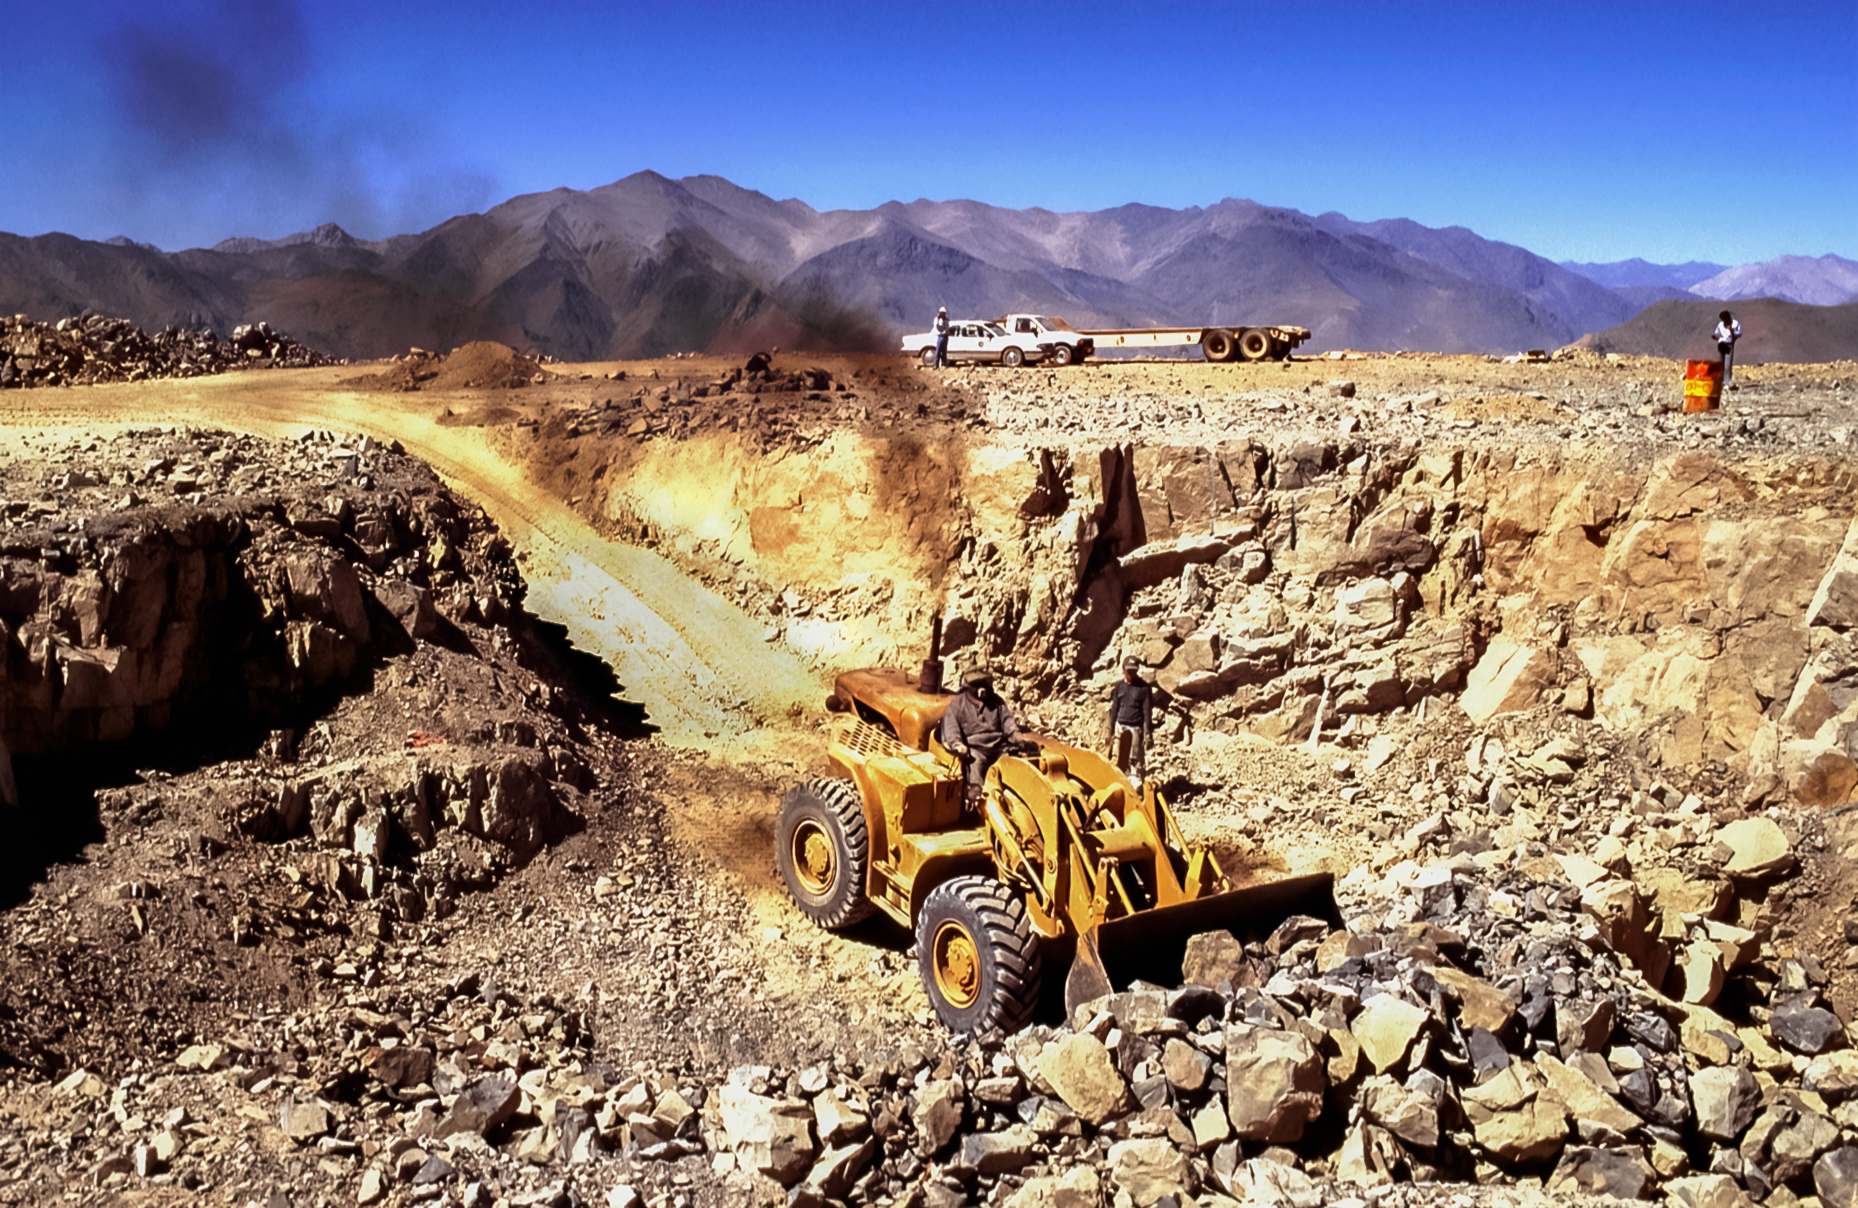

Gemini South's Site

High in the foothills of the Andes, a construction crew prepares the Cerro Pachón site in Chile before laying the foundation for the Gemini South telescope. This image was captured in 1994.

Credit: NOIRLab/NSF/AURA